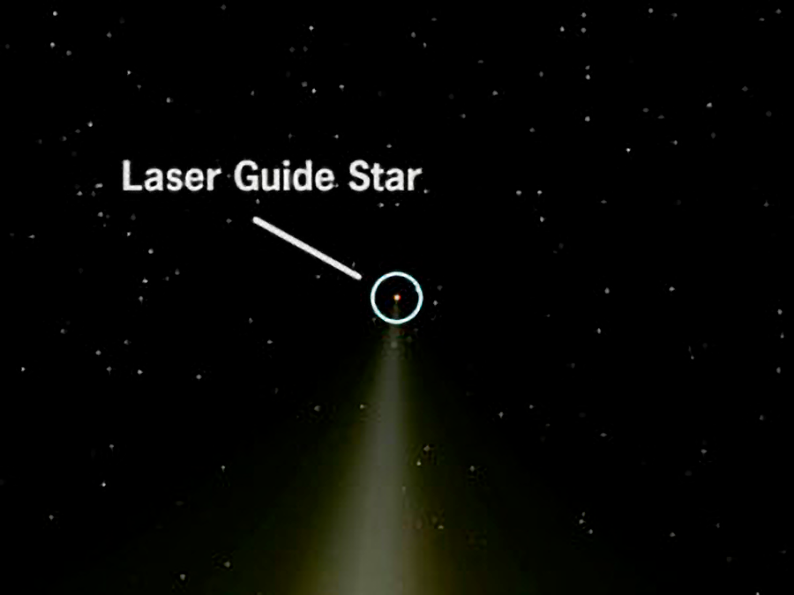

Background Information: Laser Guide Stars

From the perspective of the telescope, this glow appears as a relatively dim star, bright enough to provide a reference or guide star. This artificial guide star allows continuous assessment of how the atmosphere is distorting starlight passing through the column of air that the telescope is observing through.

Credit: NOIRLab